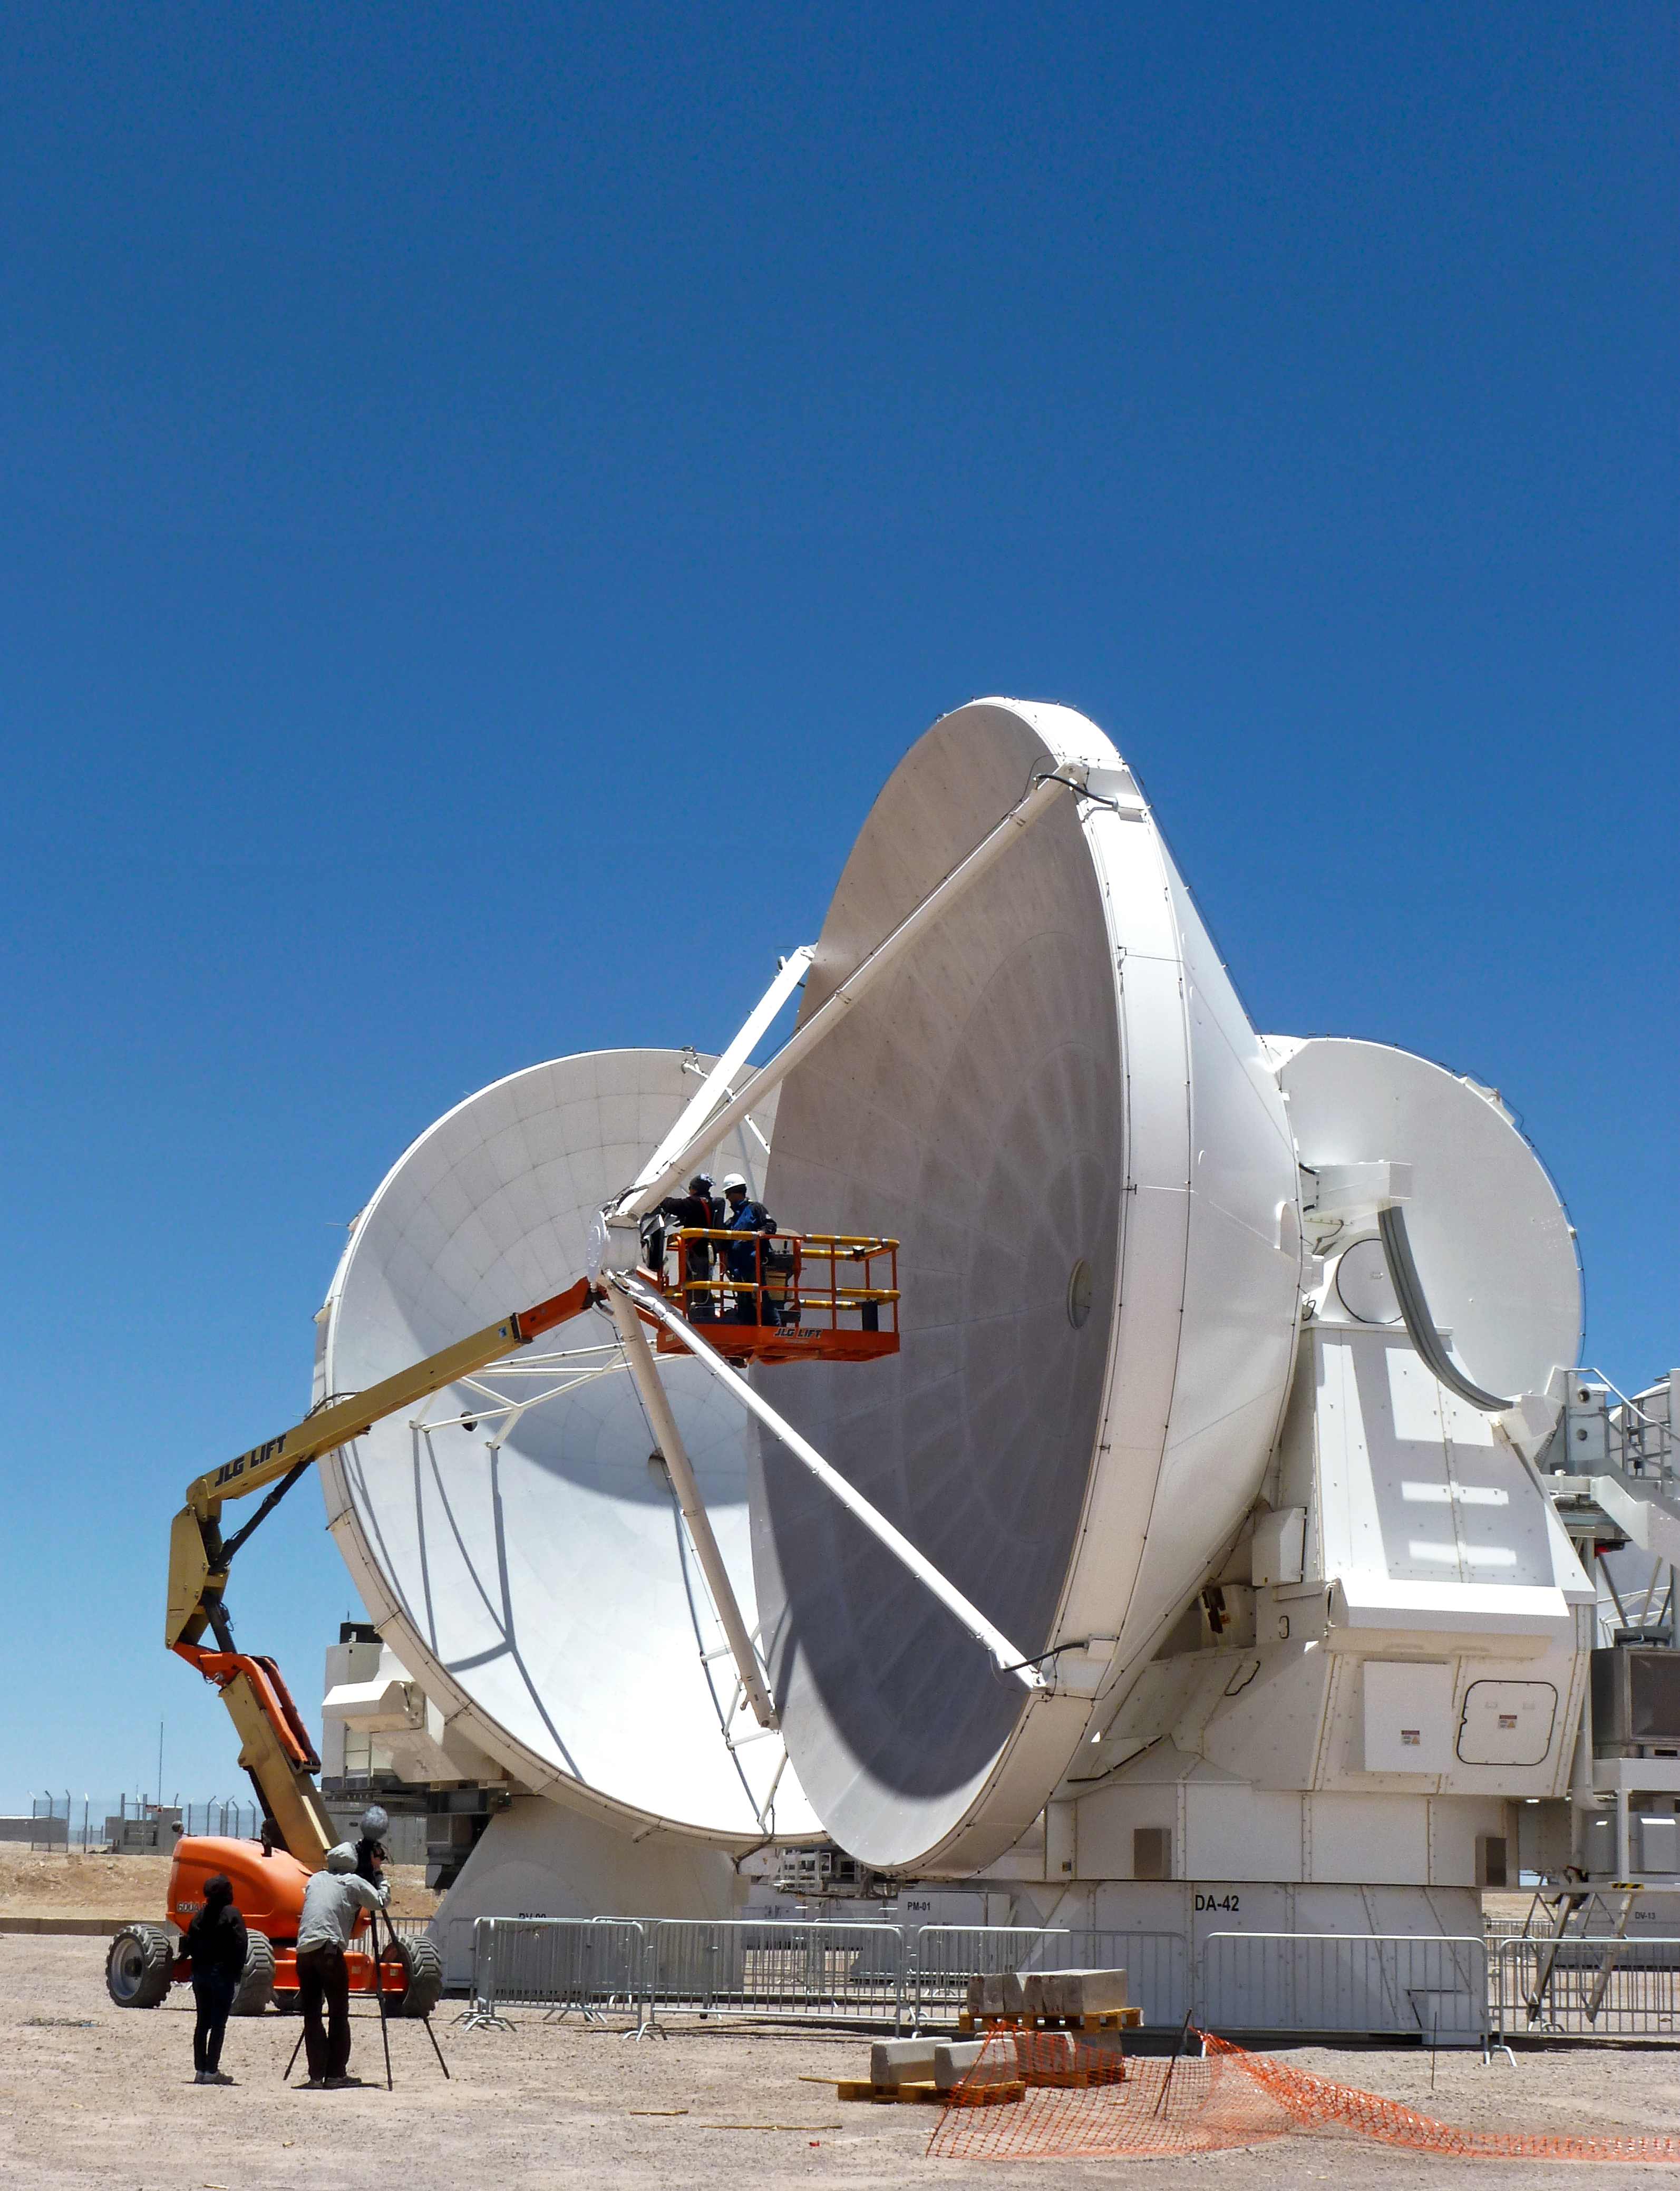

Two ALMA antennas

This image shows two ALMA antennas. In the foreground, a European antenna, in the background, a Japanese antenna.

Credit: ESO